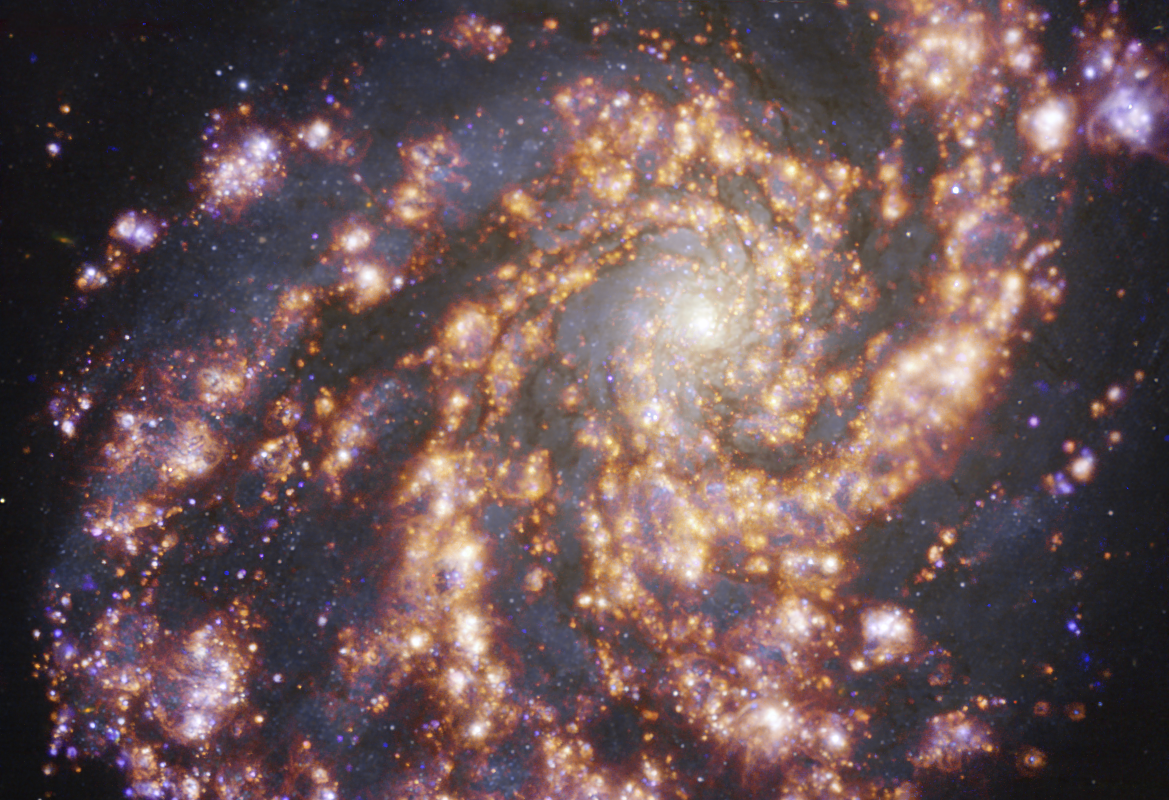

NGC 4254 as seen with MUSE on ESO’s VLT at several wavelengths of light

This image, taken with the Multi-Unit Spectroscopic Explorer (MUSE) on ESO’s Very Large Telescope (VLT), shows the nearby galaxy NGC 4254. NGC 4254 is a grand-design spiral galaxy located approximately 45 million light-years from Earth in the constellation Coma Berenices. The image is a combination of observations conducted at different wavelengths of light to map stellar populations and warm gas. The golden glows mainly correspond to clouds of ionised hydrogen, oxygen and sulphur gas, marking the presence of newly born stars, while the bluish regions in the background reveal the distribution of slightly older stars.

The image was taken as part of the Physics at High Angular resolution in Nearby GalaxieS (PHANGS) project, which is making high-resolution observations of nearby galaxies with telescopes operating across the electromagnetic spectrum.

Credit: ESO/PHANGS